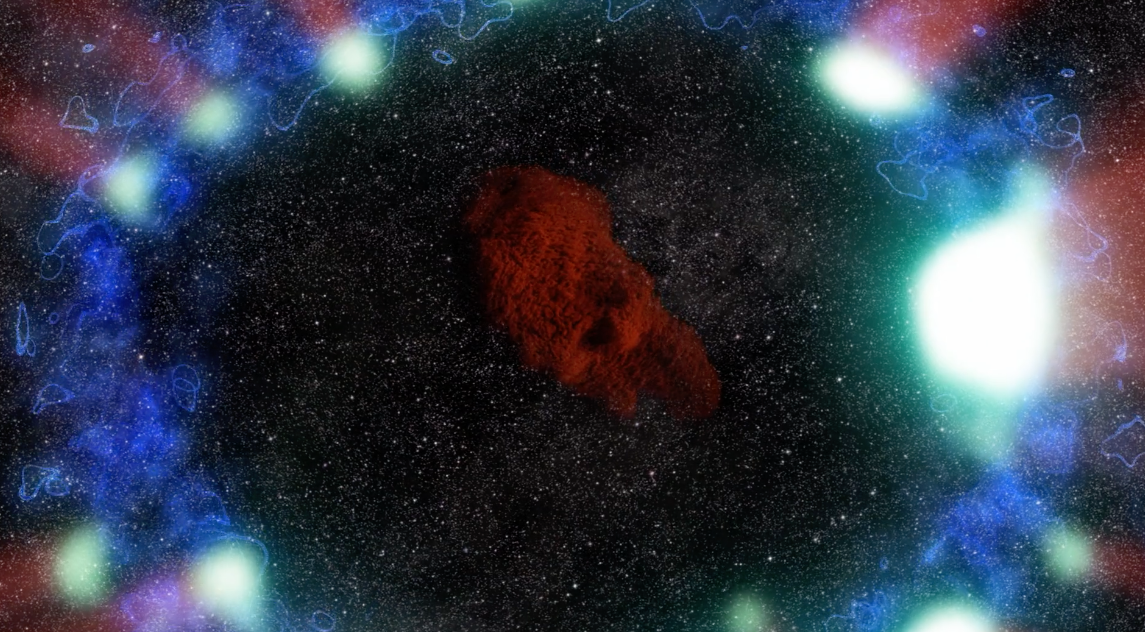

Supernova 1987A: Remnants of an Exploded Star

Astronomer Remy Indebetouw talks about the star that exploded in 1987, and how the world's telescopes have been watching the explosion ever since. Discover more about Our Milky Way Galaxy on our website: https://public.nrao.edu/radio-astronomy/our-milky-way-galaxy/ Take a virtual tour of the Milky Way Galaxy and its neighbors with NRAO's Milky Way Explorer! https://public.nrao.edu/explore/milky-way-explorer/ ALMA (ESO/NAOJ/NRAO). Animation and video credits: A. Angelich and B. Saxton, NRAO/AUI/NSF; R. Indebetouw et. al, A. Angelich (NRAO/AUI/NSF); NASA/STScI/CfA/R. Kirshner; NASA/CXC/SAO/PSU/D. Burrows et al.; NASA/CXC/D.Berry/MIT/T.Delaney et al.; NASA/Goddard Space Flight Center Conceptual Image Lab; ESO/C. Malin/B. Tafreshi/José Francisco Salgado. Music: Geodesium.

Credit: B. Saxton, NRAO/AUI/NSF; R. Indebetouw et al., NRAO/AUI/NSF; NASA/STScI/CfA/R. Kirshner; NASA/CXC/SAO/PSU/D. Burrows et al.; ESO; NASA/CXC/D.Berry/MIT/T.Delaney et al.; NASA/Goddard Space Flight Center Conceptual Image Lab; ESO/C. Malin/B. Tafreshi/José Francisco Salgado. Music: Geodesium.